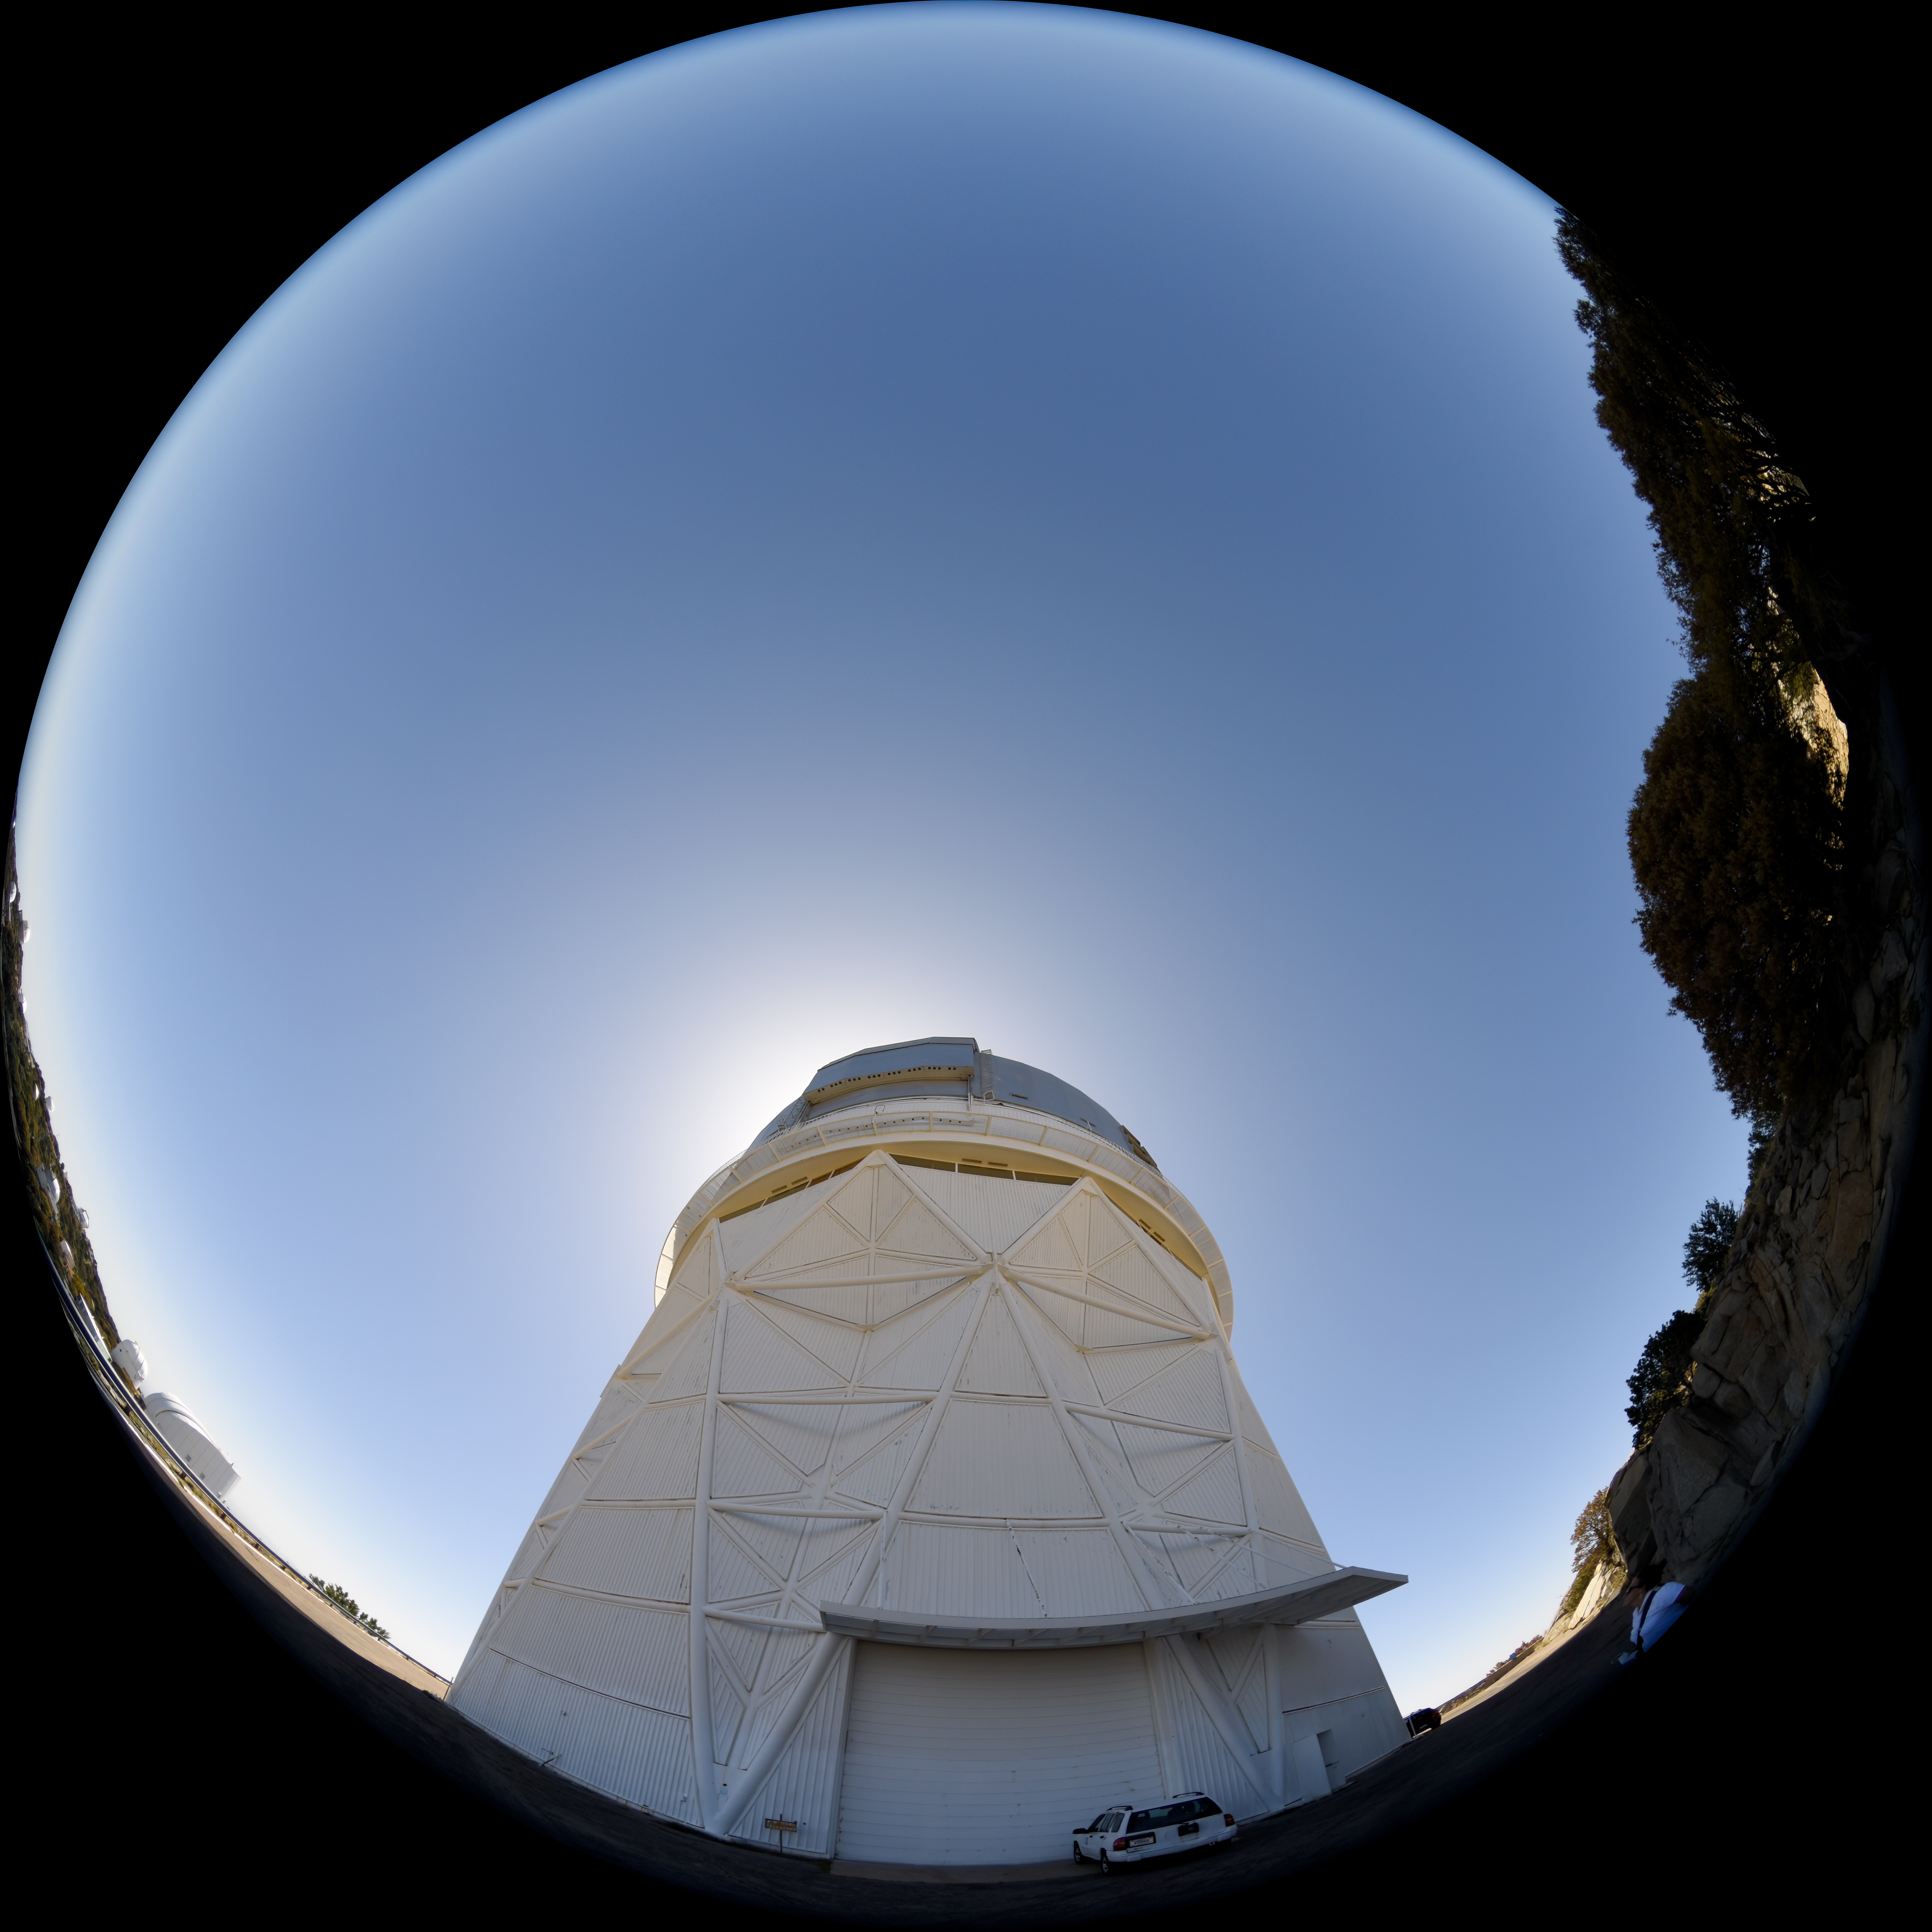

Daytime FullDome View of the Mayall 4-meter Telescope at Kitt Peak National Observatory

This fulldome view shows the Nicholas U. Mayall 4-meter Telescope at Kitt Peak National Observatory (KPNO), a Program of NSF NOIRLab.

Credit: DESI/Fiske Planetarium/LBL